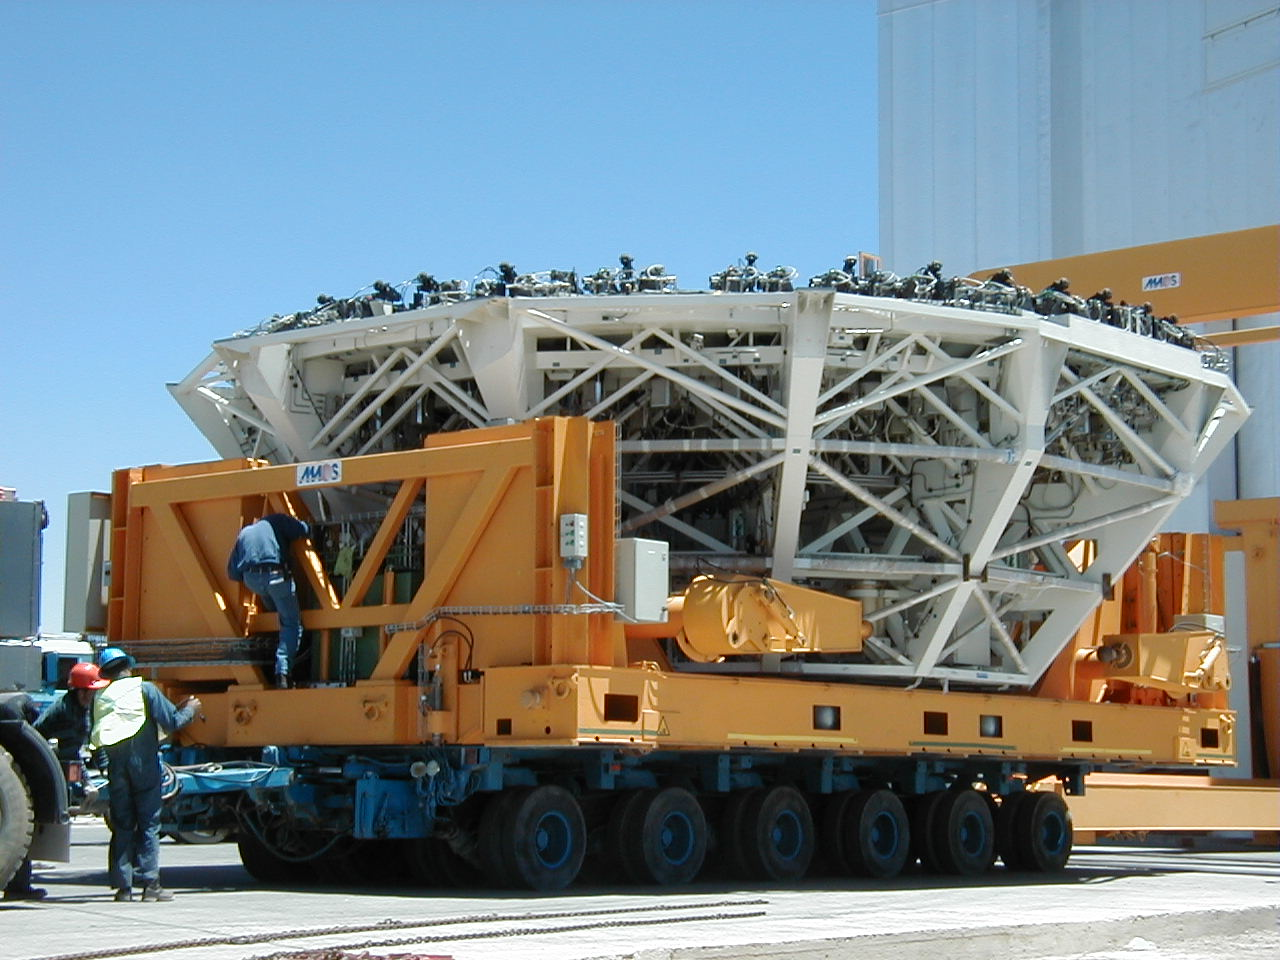

M1 mirror cell

The cargo is thoroughly secured.

Credit: ESO